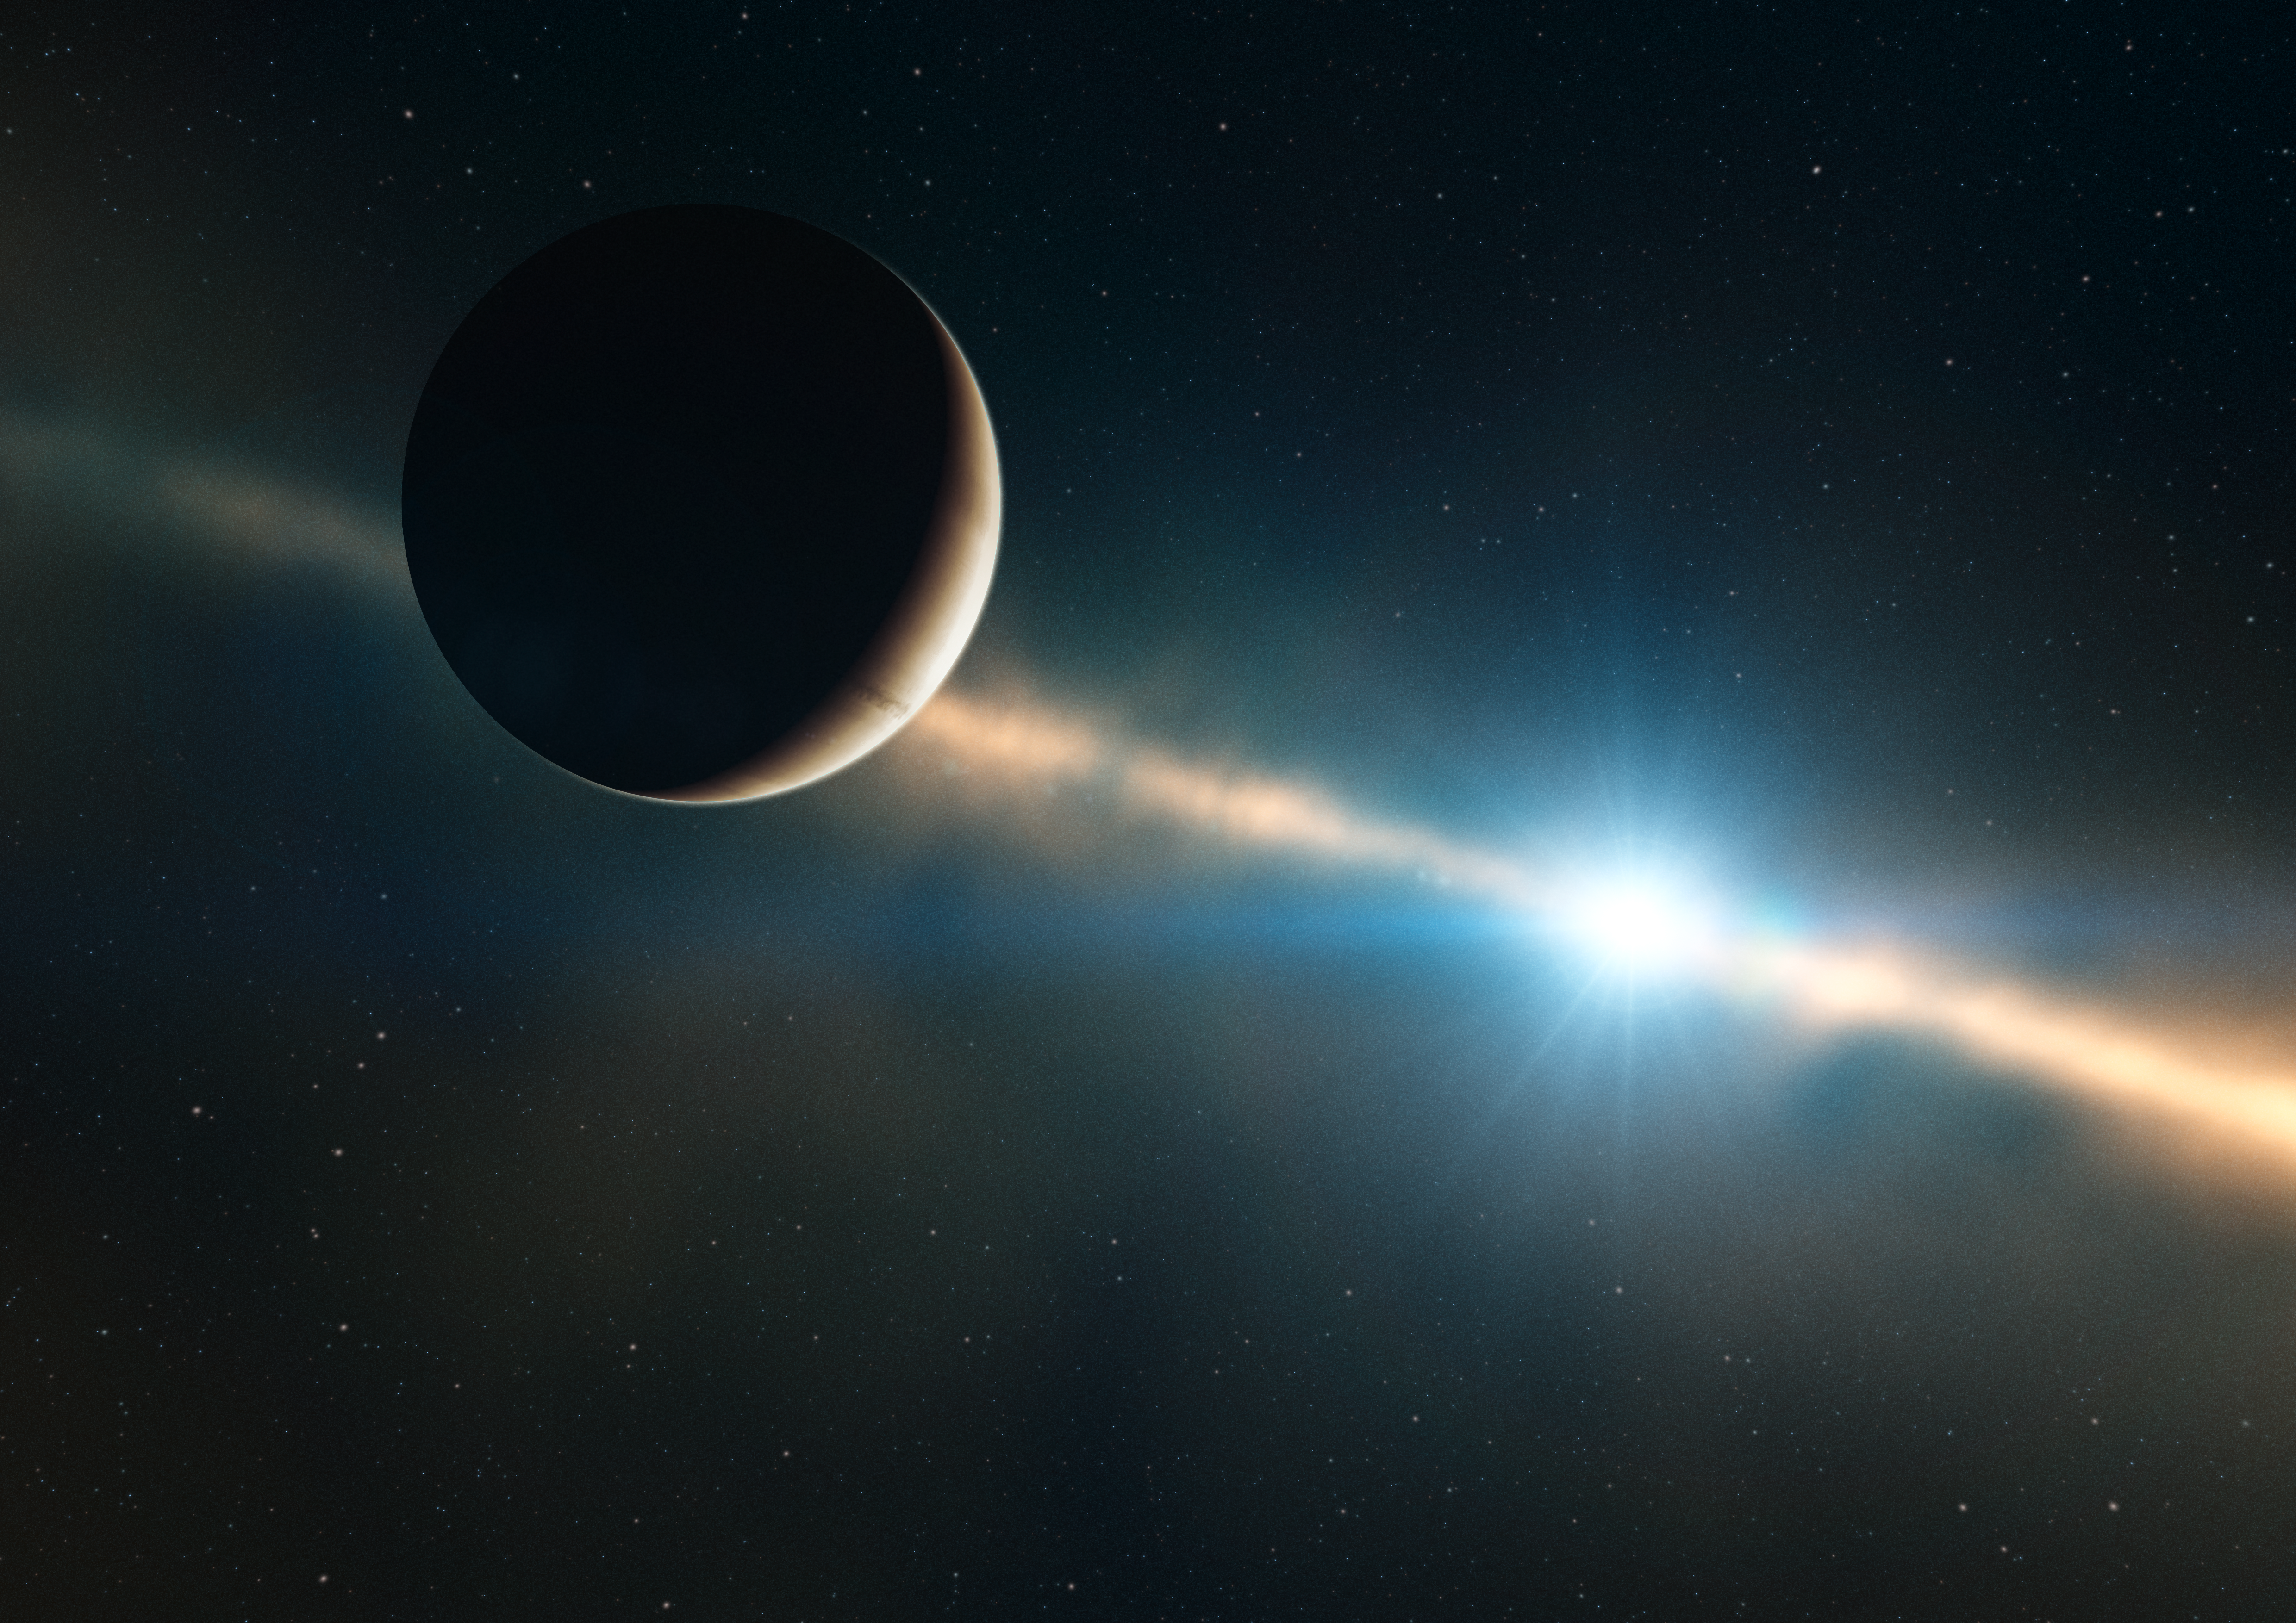

Beta Pictoris b (artist’s impression)

This artist’s impression shows how the planet inside the disc of Beta Pictoris may look. Only 12 million years old, or less than three-thousandths of the age of the Sun, Beta Pictoris is 75% more massive than our parent star. It is located about 60 light-years away towards the constellation of Pictor (the Painter) and is one of the best-known examples of a star surrounded by a dusty debris disc. Earlier observations showed a warp of the disc, a secondary inclined disc and comets falling onto the star, all indirect, but tell-tale signs that strongly suggested the presence of a massive planet. Observations done with the NACO instrument on ESO’s Very Large Telescope in 2003, 2008 and 2009, have proven the presence of a planet around Beta Pictoris. It is located at a distance between 8 and 15 times the Earth-Sun separation — or Astronomical Units — which is about the distance Saturn is from the Sun. The planet has a mass of about nine Jupiter masses and is right mass and location to explain the observed warp in the inner parts of the disc.

Credit: ESO/L. Calçada